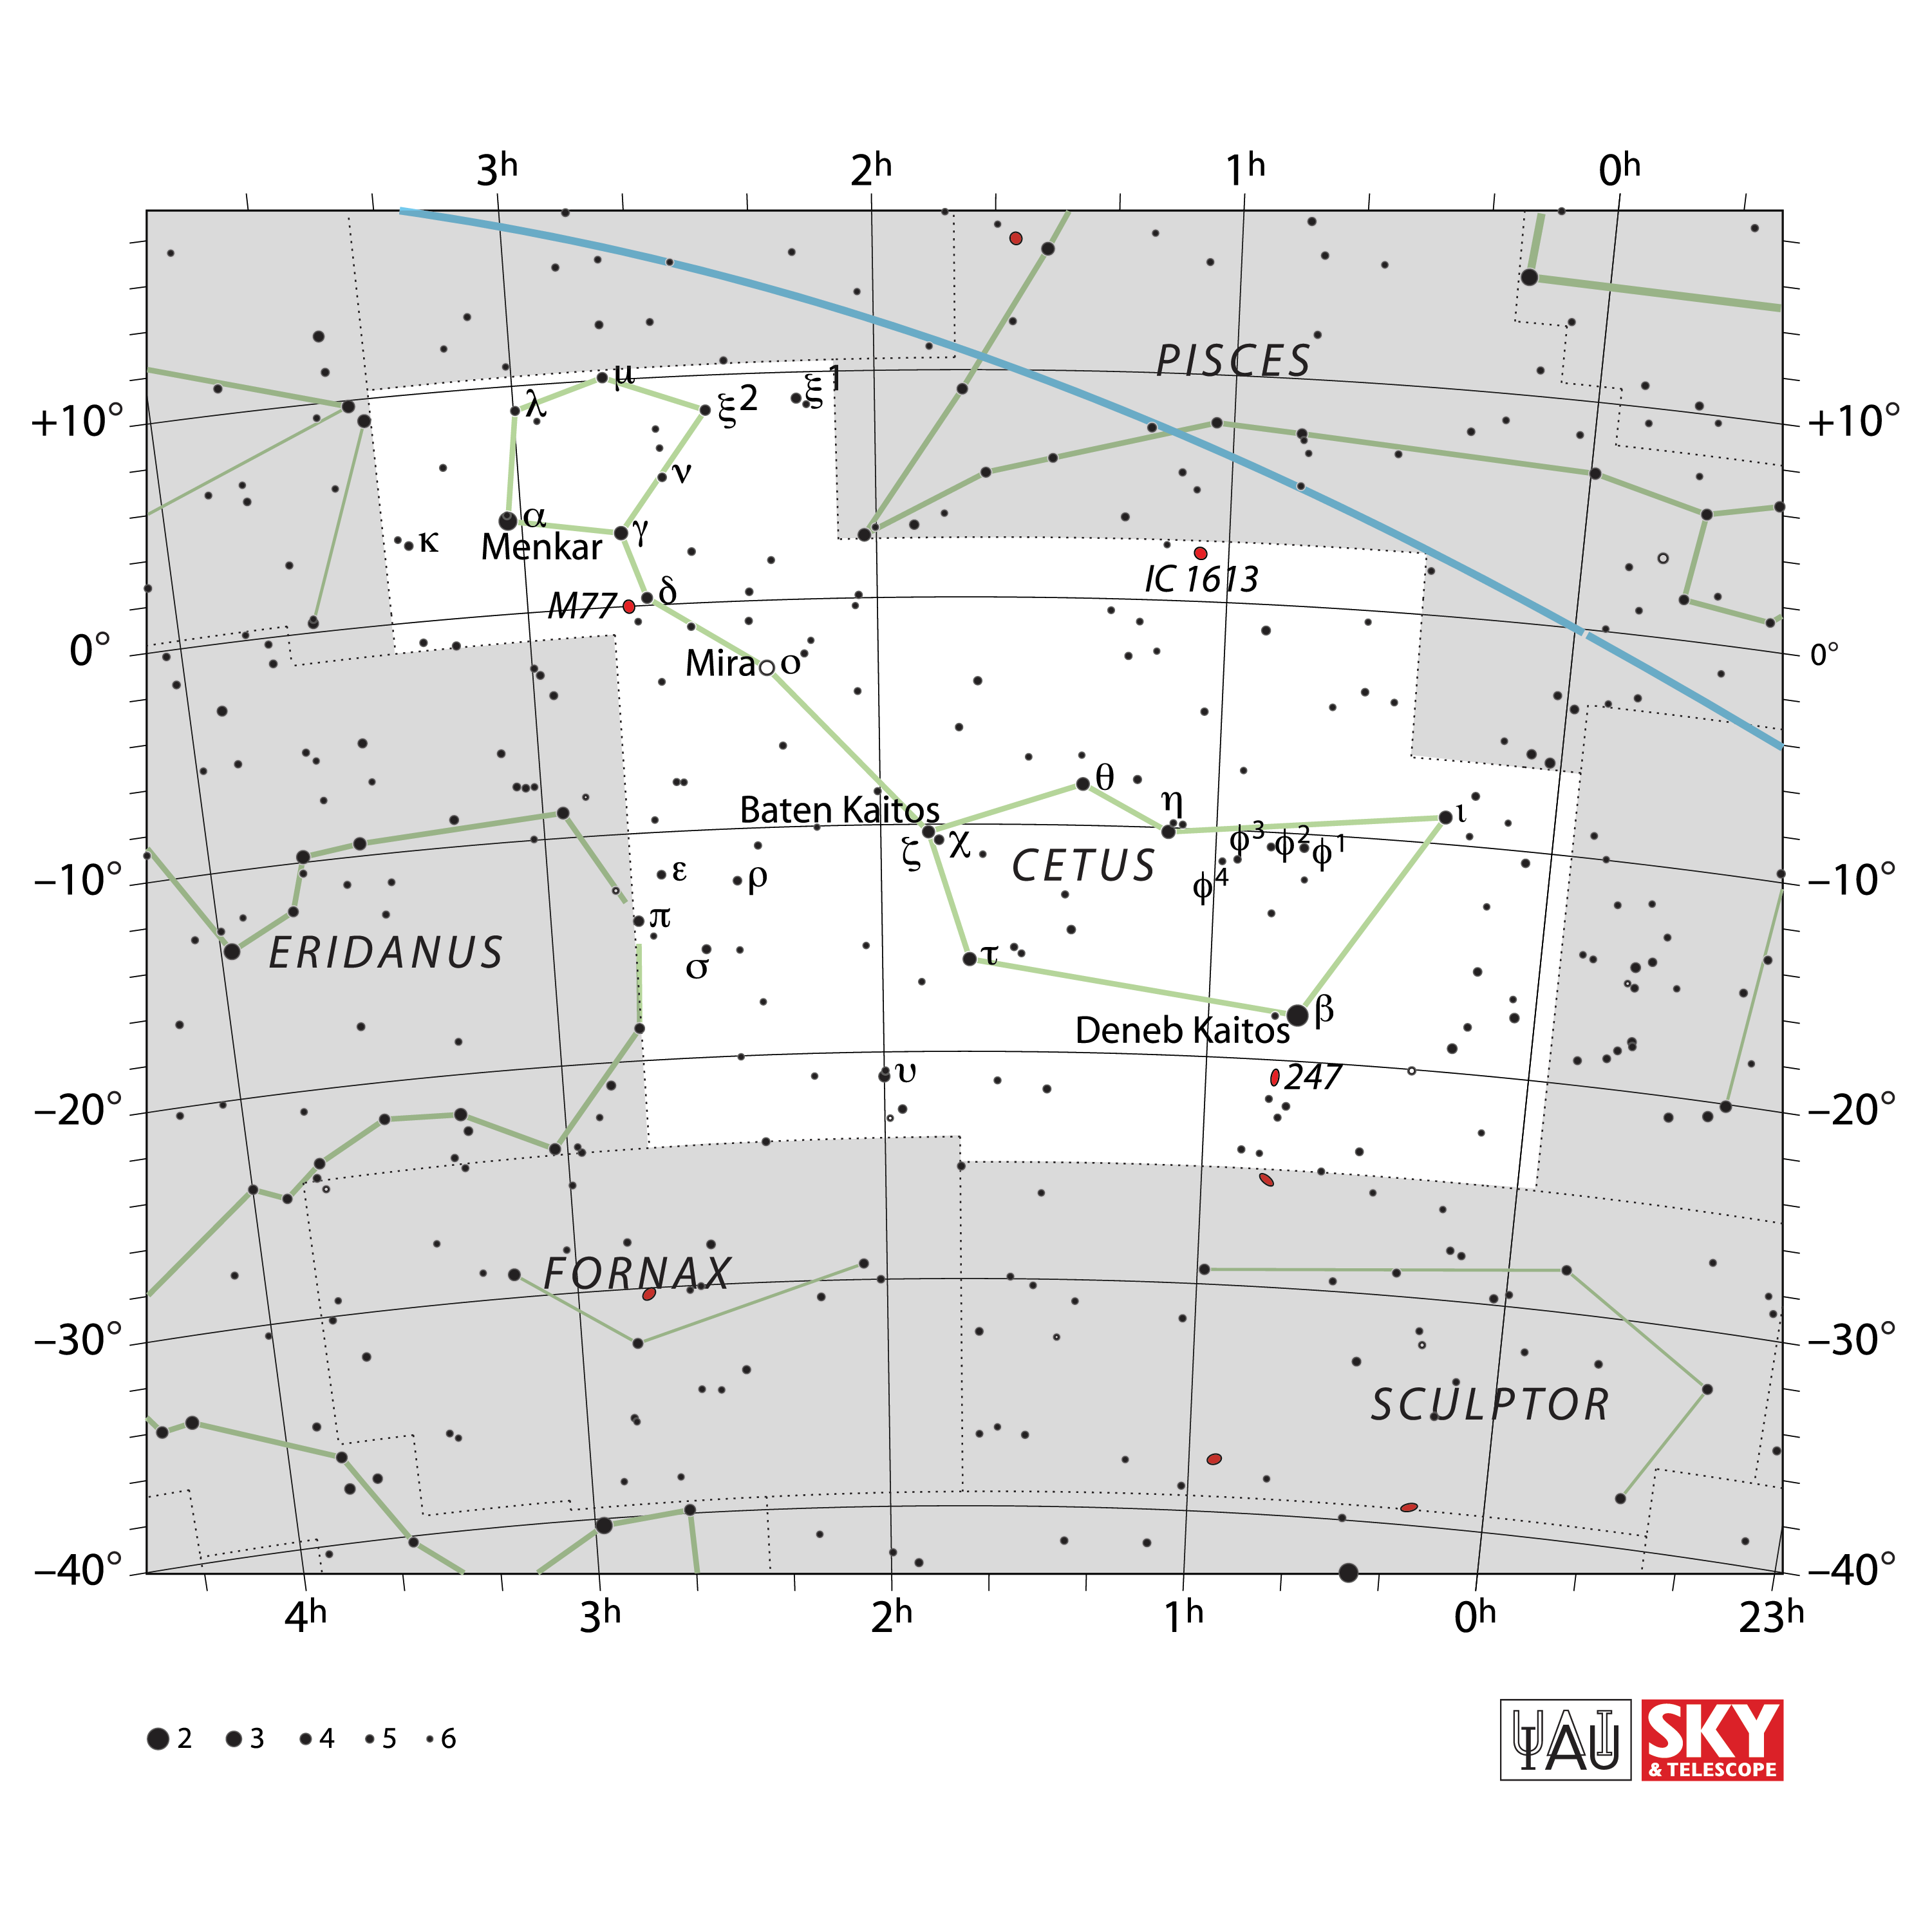

Cetus

Credit: IAU and Sky & Telescope